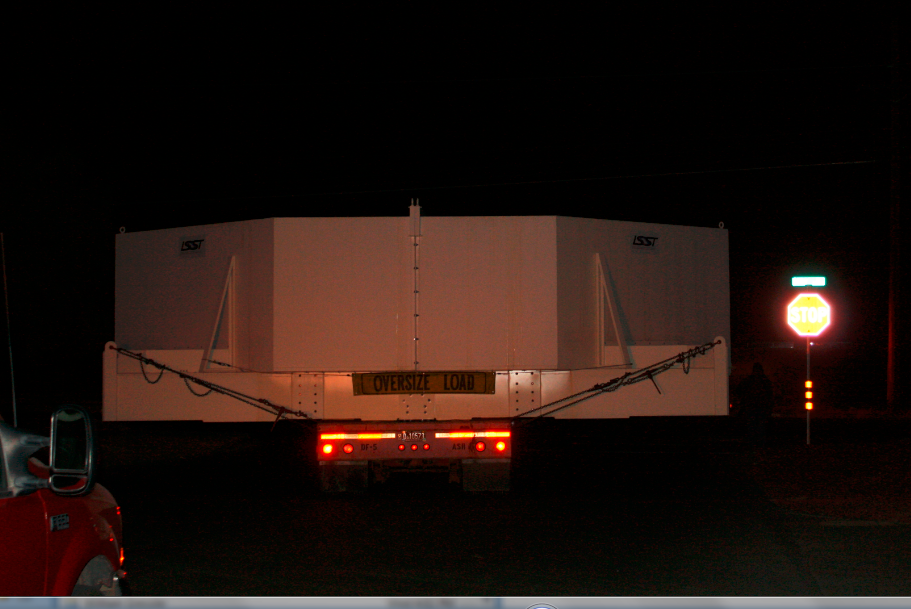

M1M3 Box Arrives at SOML

The 72, 620 pound M1M3 shipping container was successfully transported from CAID Industries in Tucson to the Richard F. Caris Mirror Lab, University of Arizona. The 30ft x 30ft oversize load departed at 4am, escorted by four Tucson police cars and two pilot vehicles. Offloading was completed by 5:30am. Once Final Acceptance Testing is completed, the M1M3 will be stored locally in Tucson for final integrated testing prior to shipment to the summit facility in Chile.

Credit: Rubin Observatory/NSF/AURA